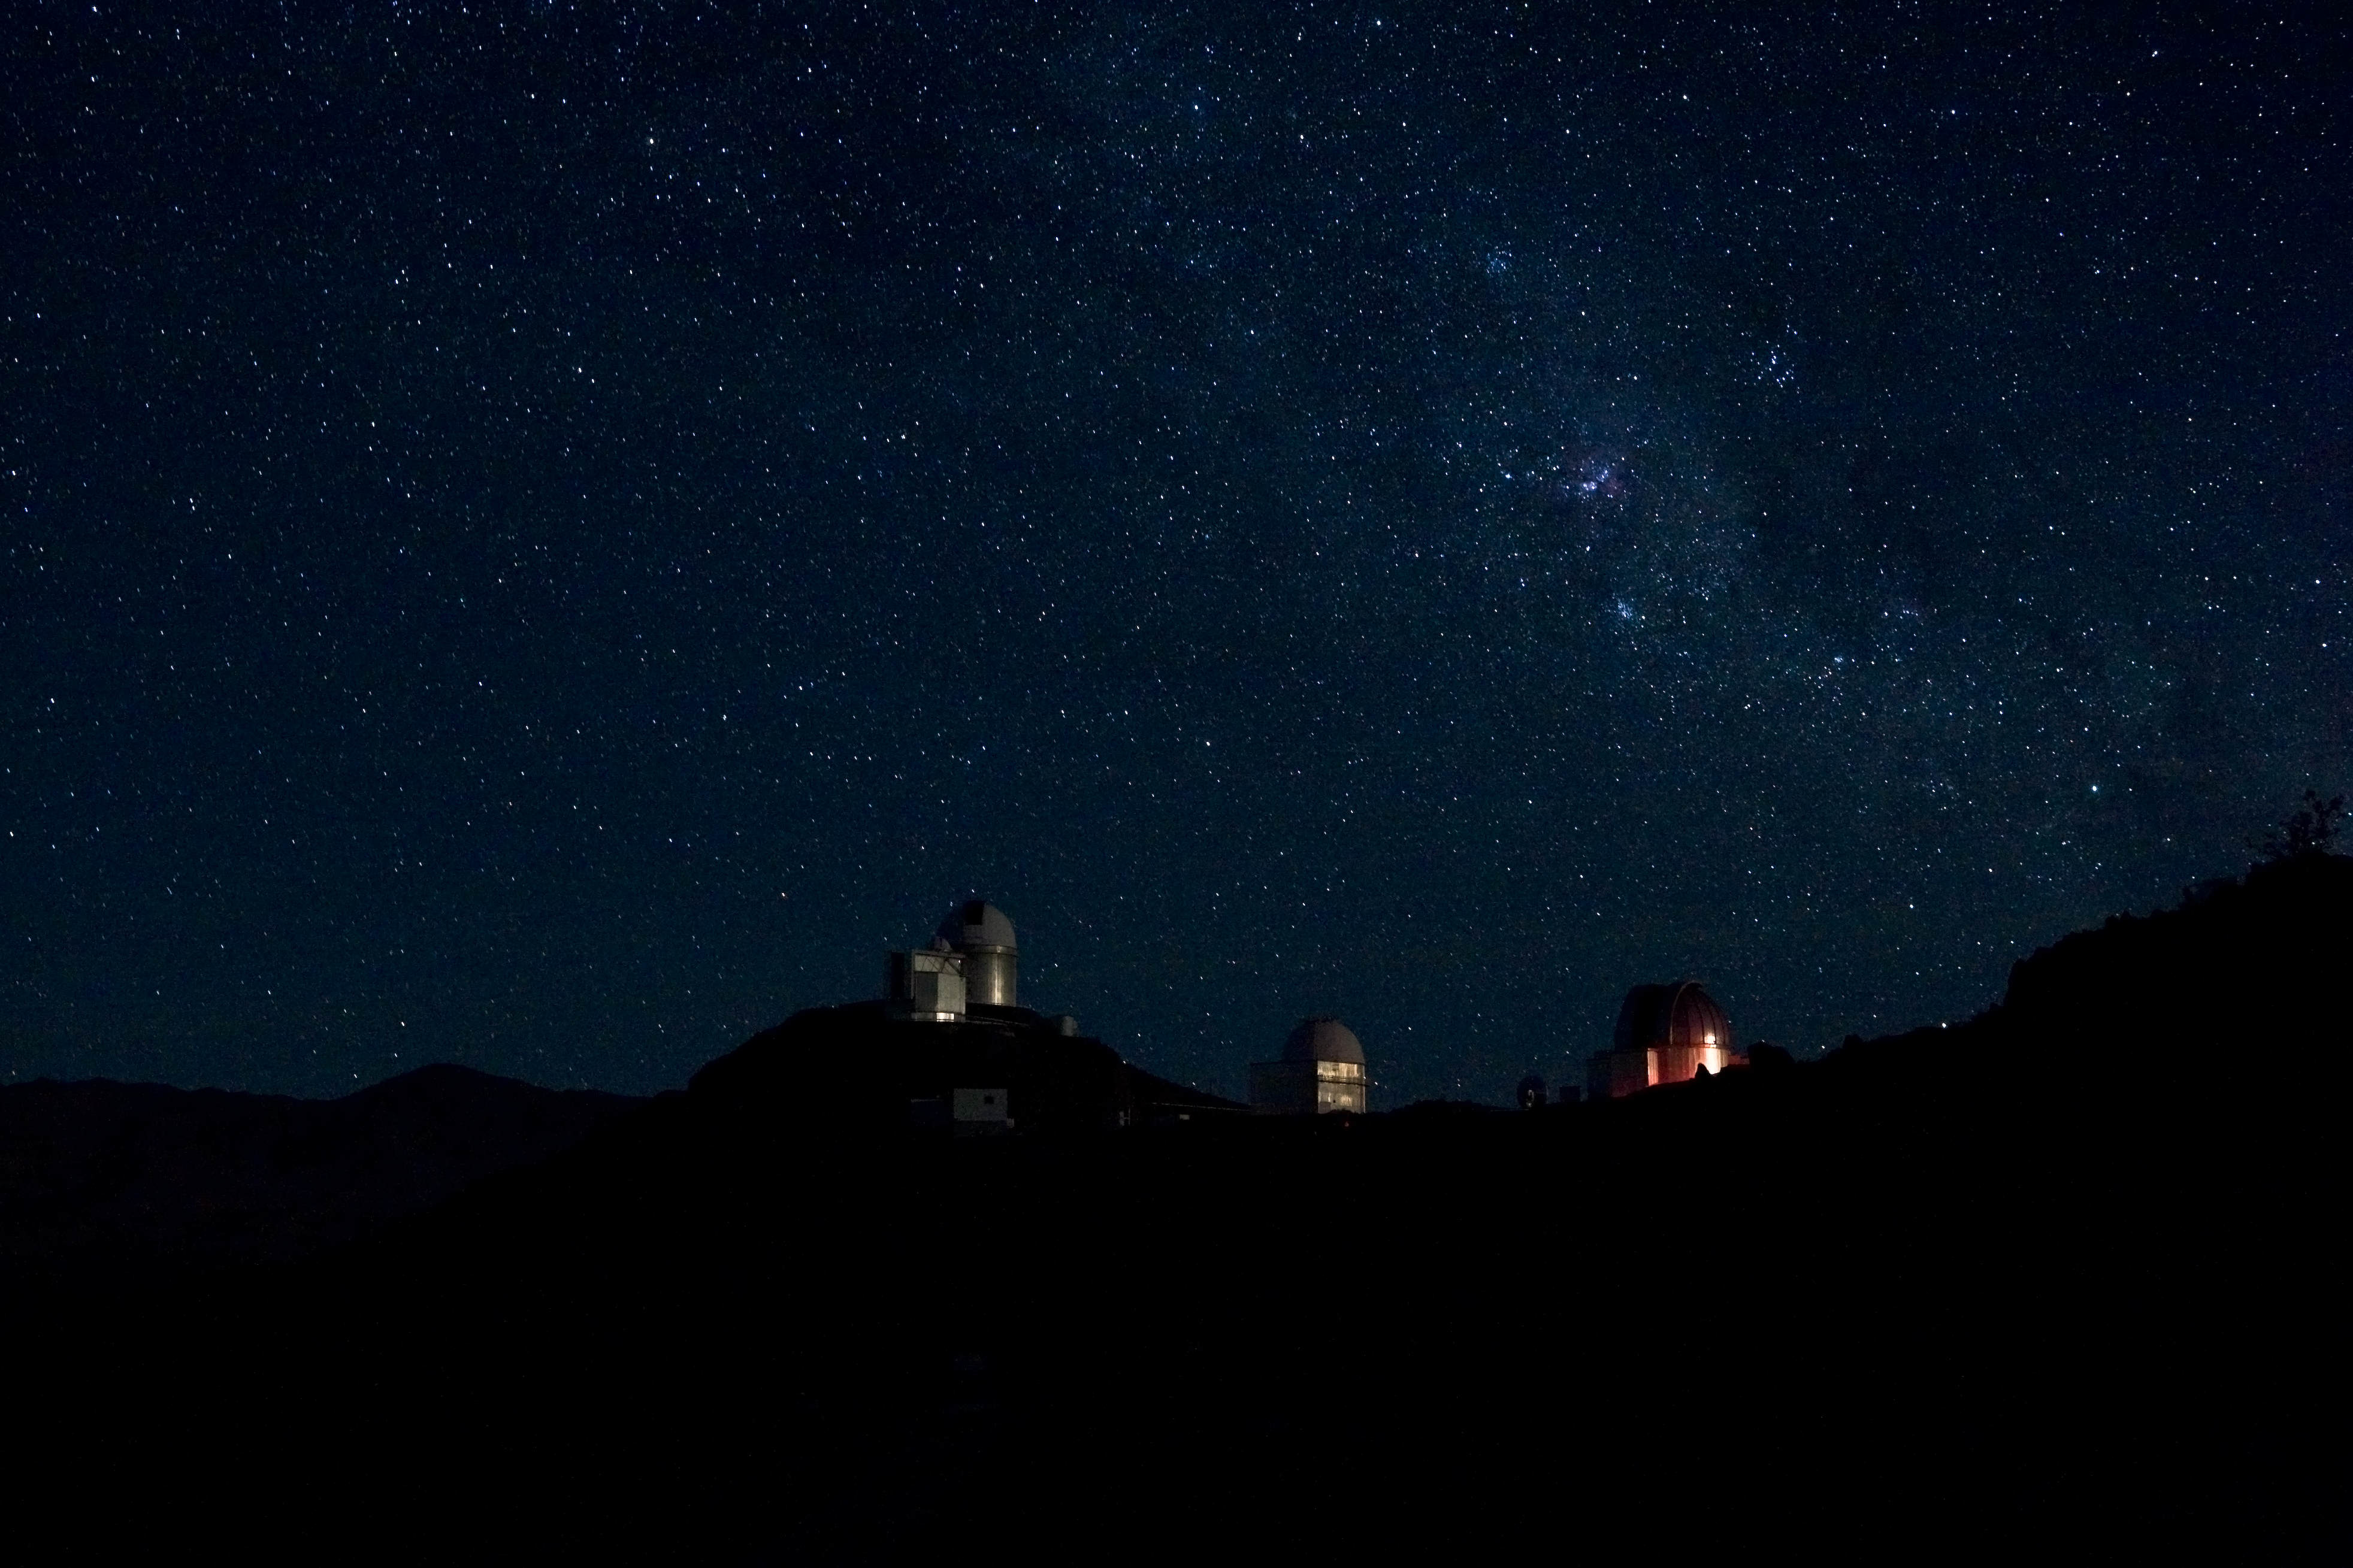

La Silla

Night over the ESO La Silla Observatory. The three major telescopes still in operations are visible on this image.

Credit: ESO/H.H.Heyer